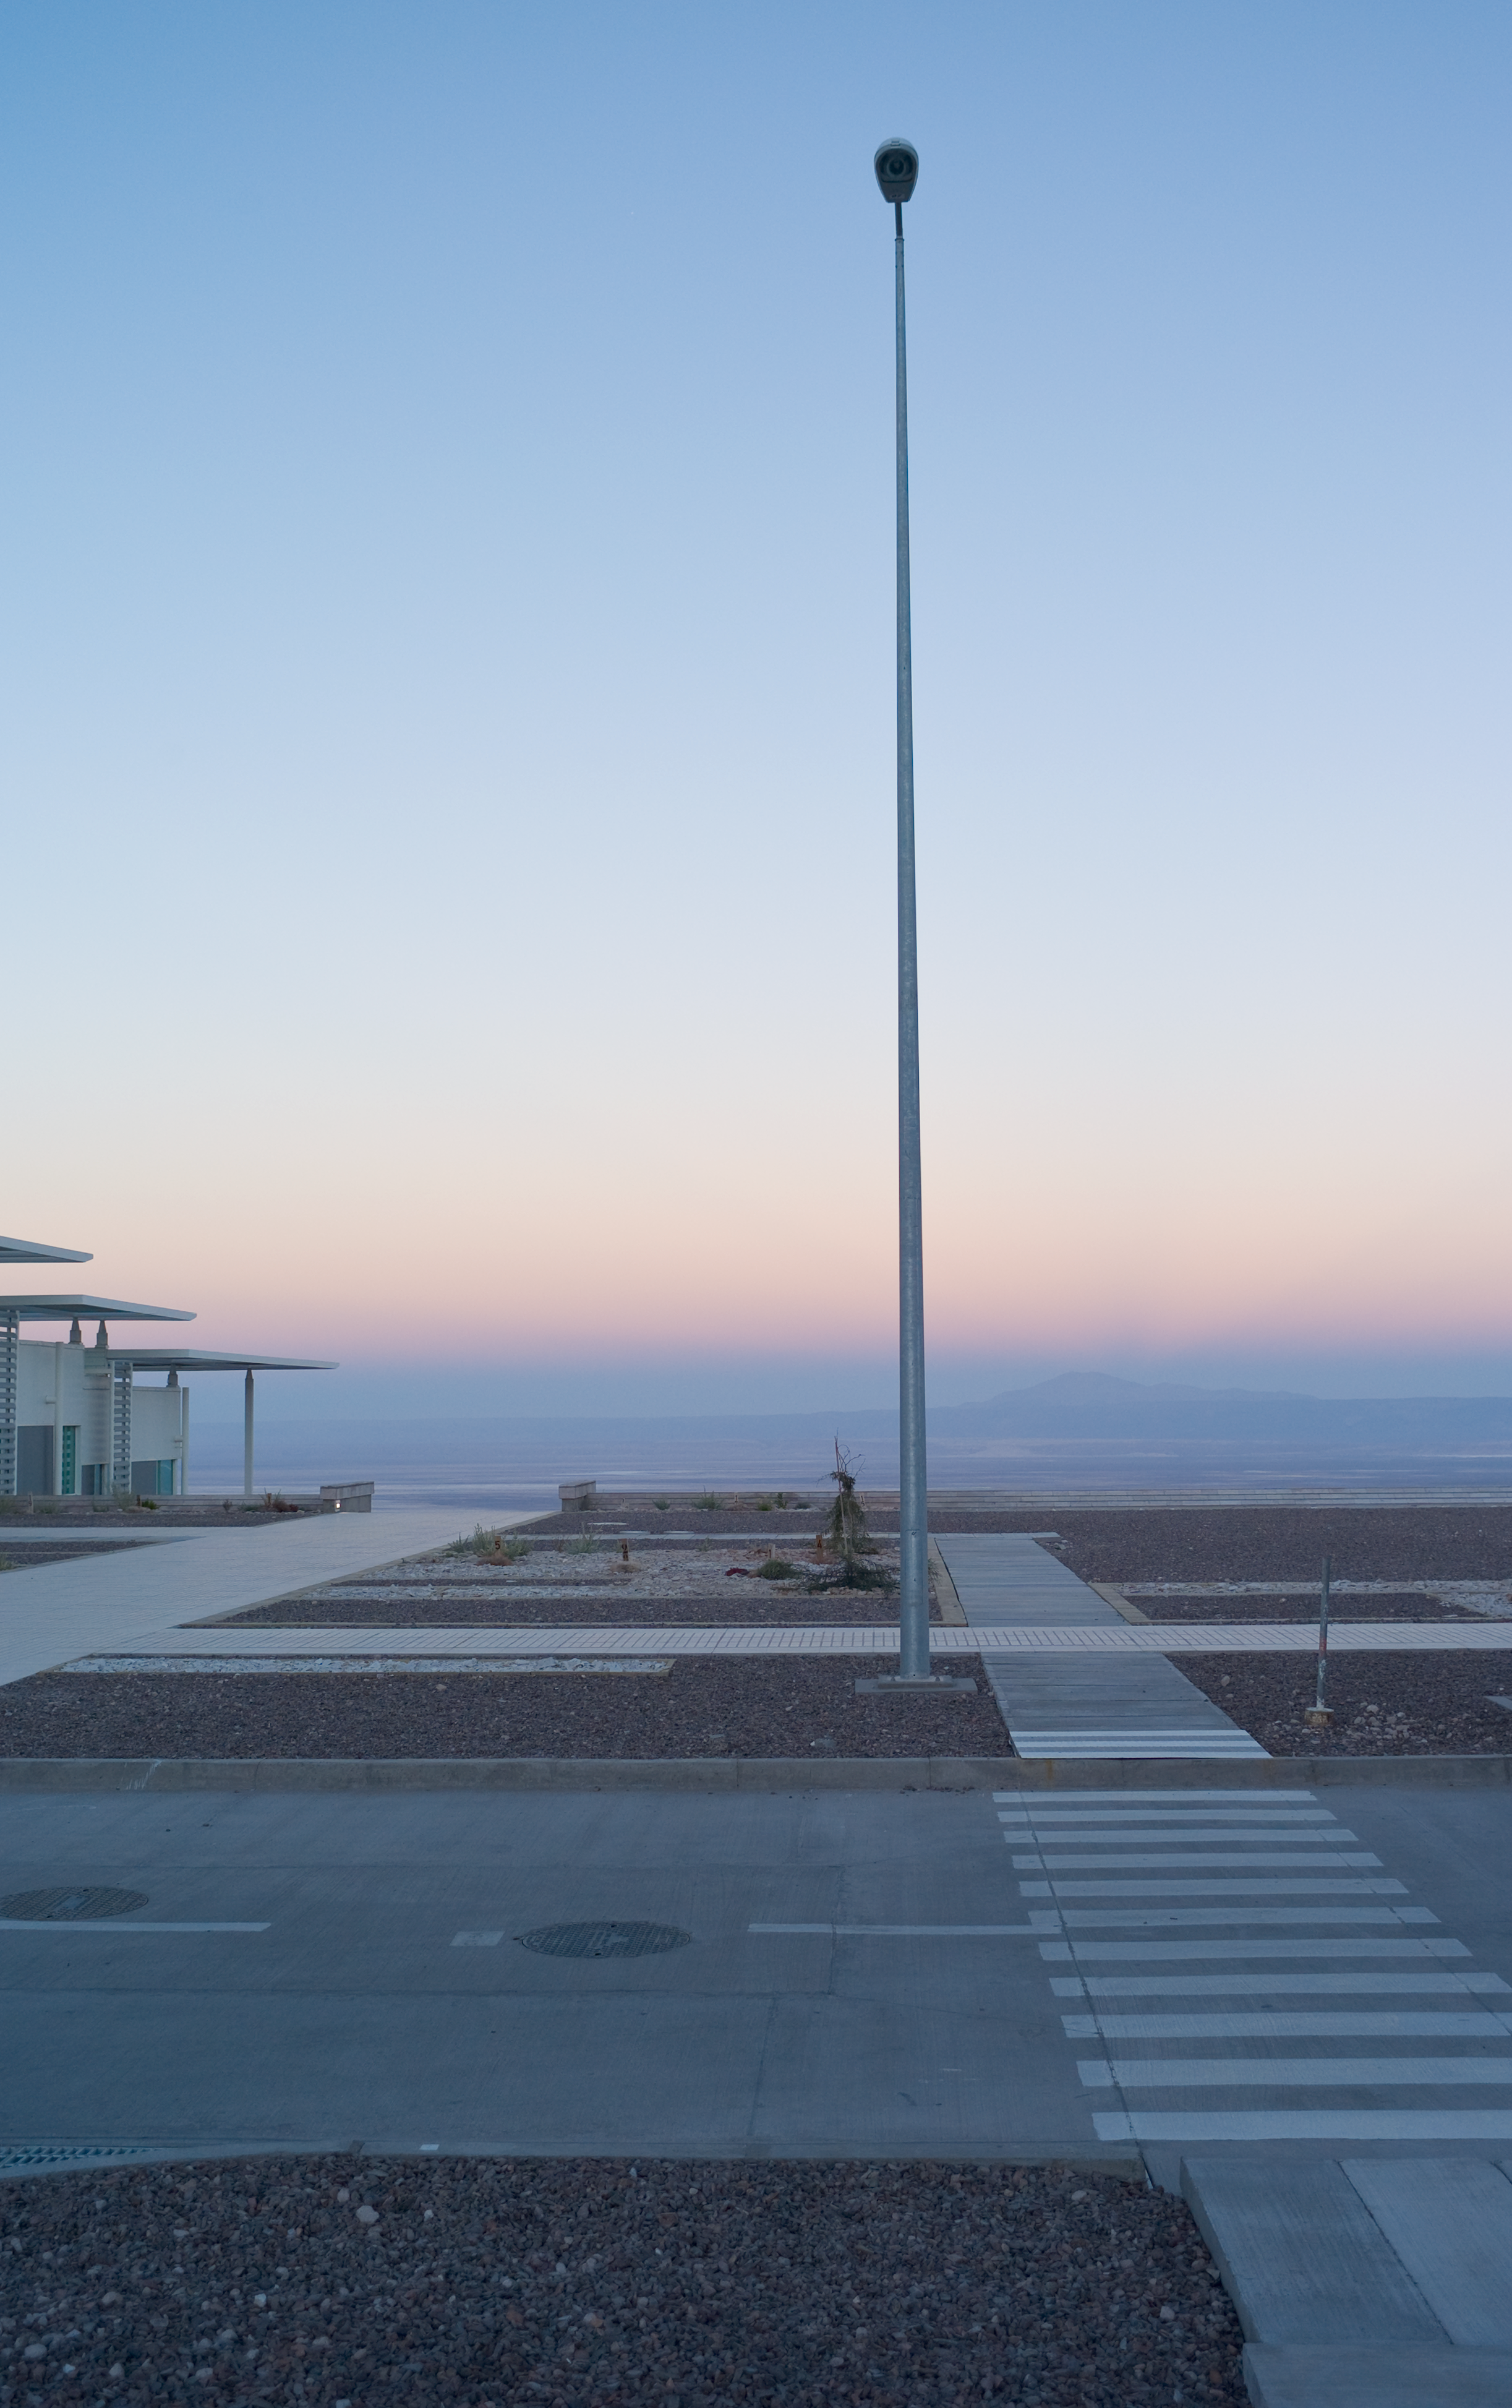

View from ALMA OSF

The view from the OSF buildings toward the west, in early morning light. Image taken in March 2009

Credit: ALMA (ESO/NAOJ/NRAO)